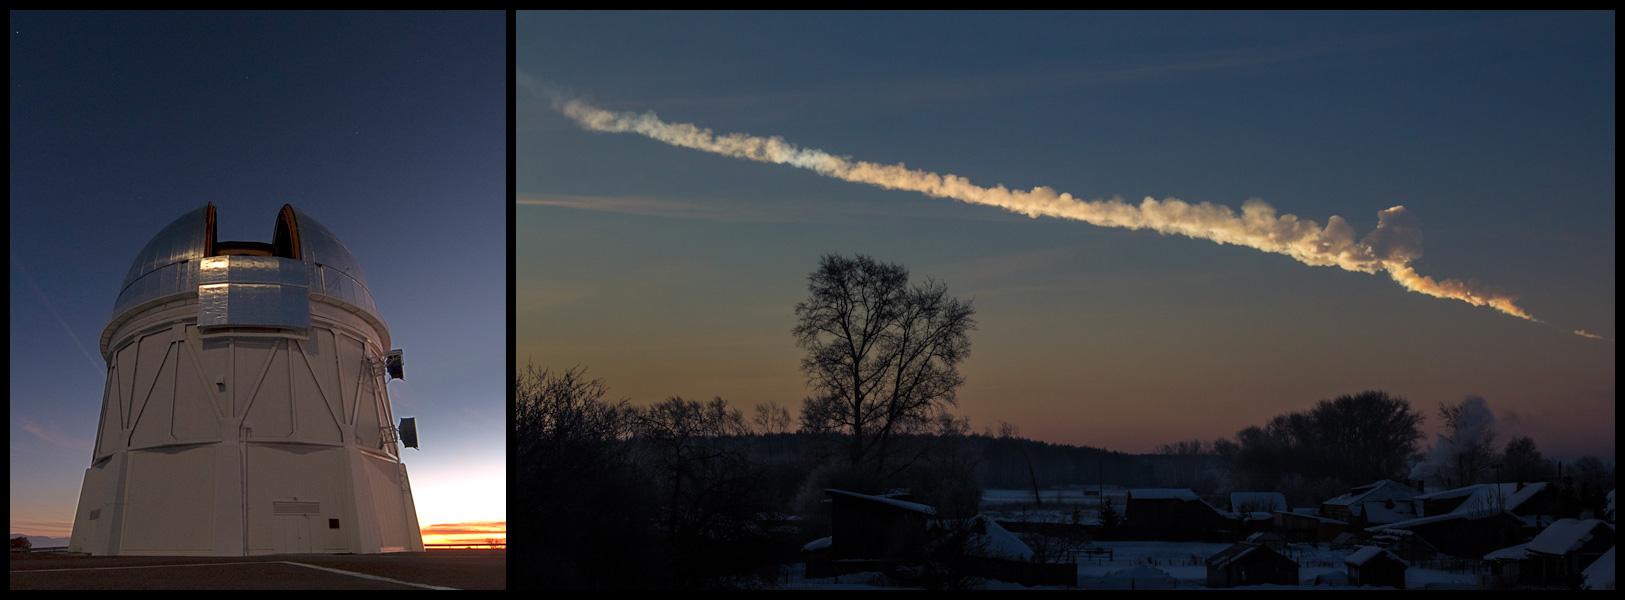

House-Sized Near Earth Objects Rarer Than We Thought

Observations with the Blanco Telescope (left) determined the number of house-sized objects in near-Earth orbit. Objects in this size range are responsible for Chelyabinsk-like bolide events (right).

Credit: left – T. Abbott & NOAO/AURA/NSF; right – A. Alishevskikh).